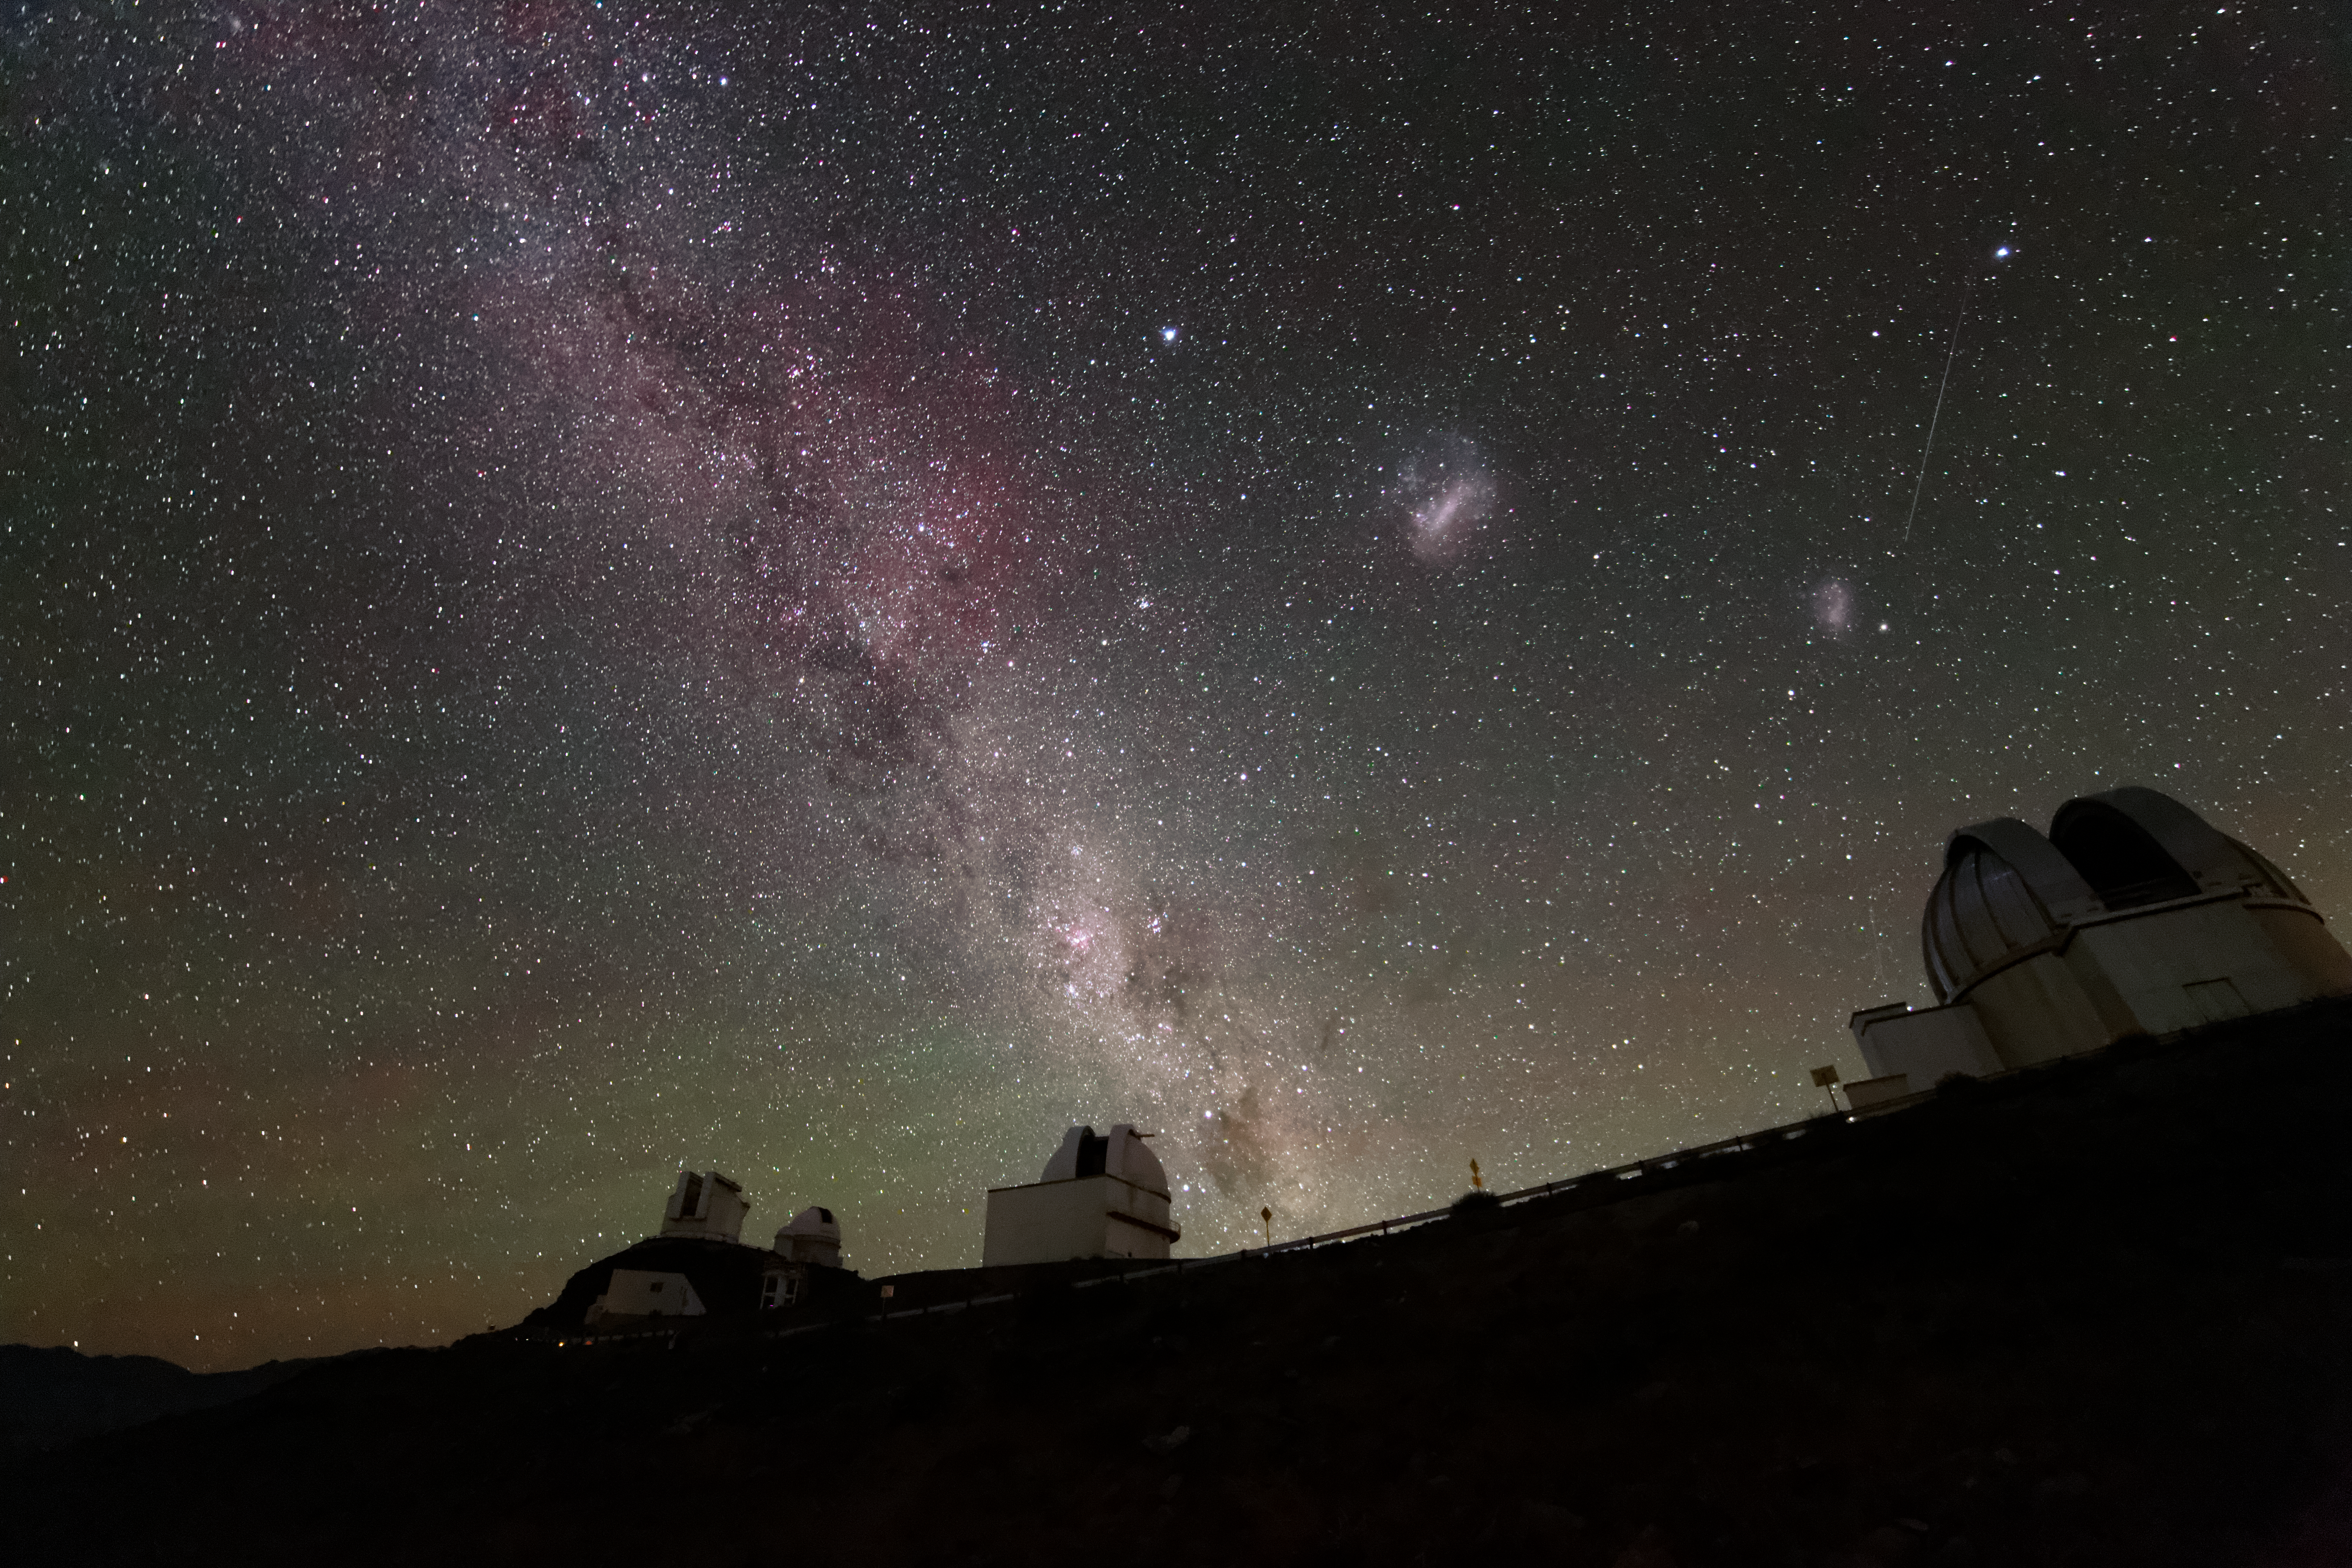

Three galaxies at once

Rising majestically above the telescopes of ESO's La Silla Observatory in Chile we see the Milky Way accompanied by its two dwarf neighbour galaxies, the Large and Small Magellanic Clouds.

Credit: ESO/A. Santerne